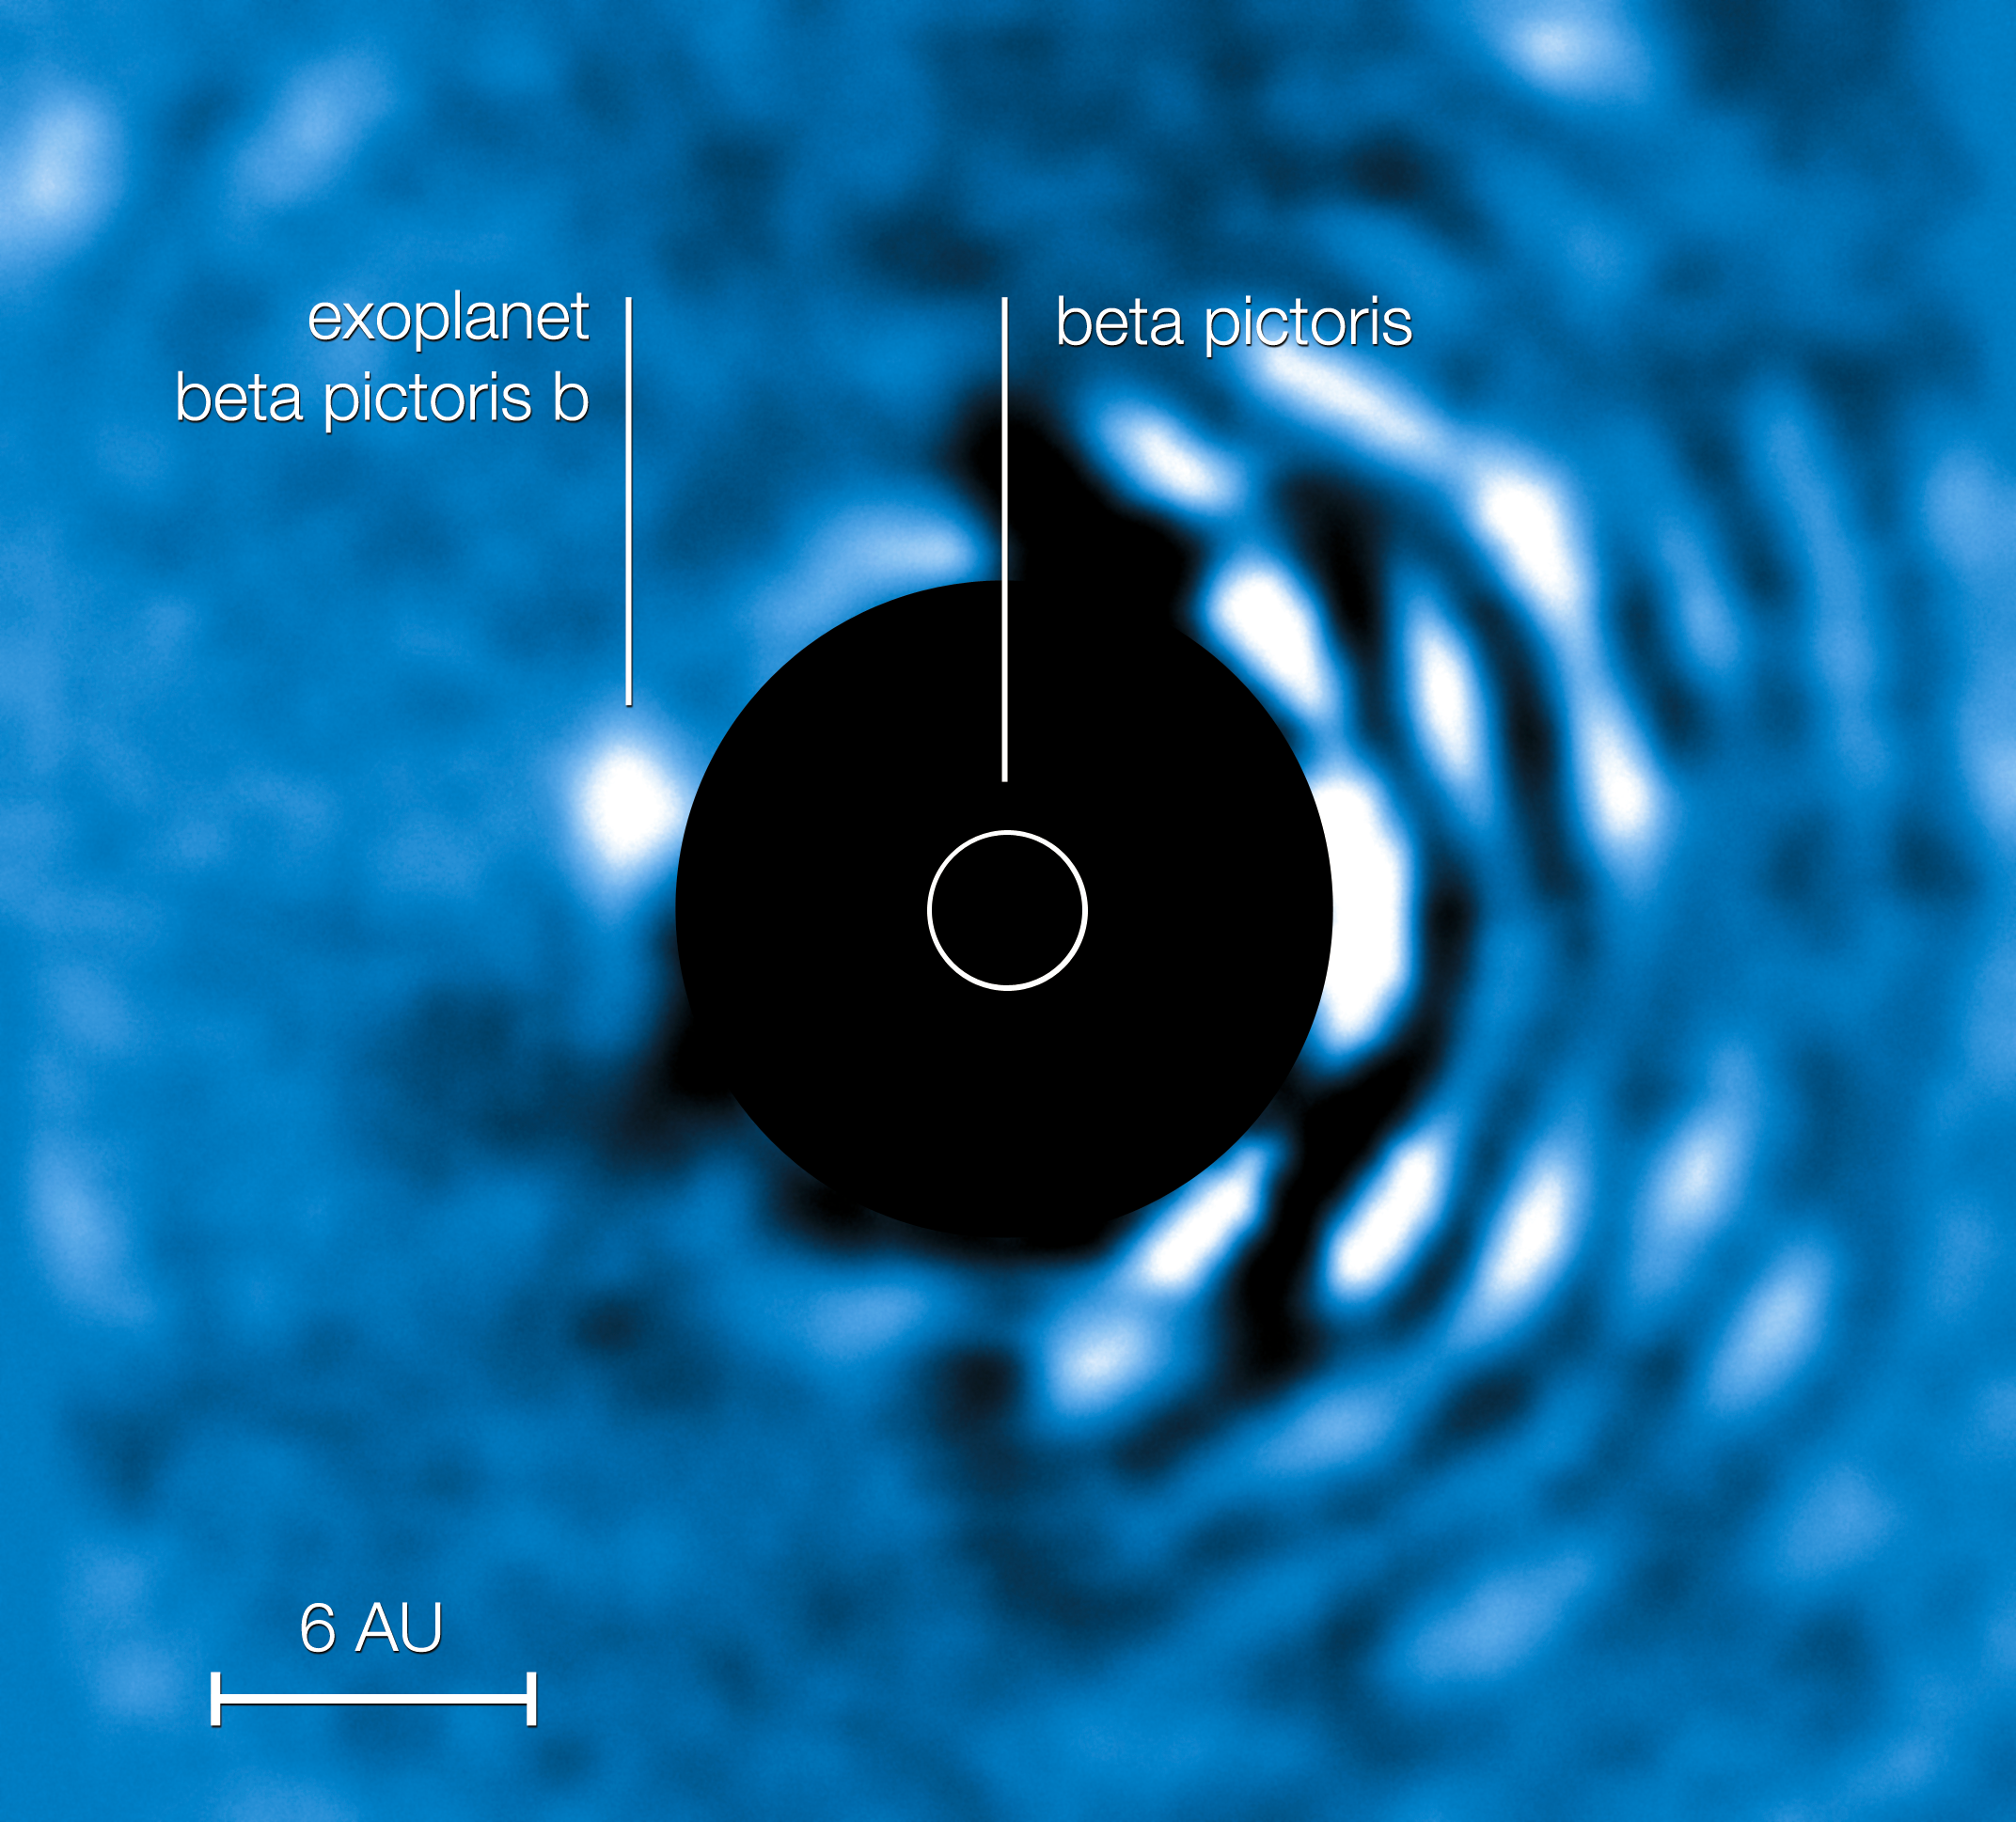

Planet Beta Pictoris seen with the NACO APP (annotated)

The planet Beta Pic b imaged at a wavelength of 4.05 micrometres with the VLT’s NACO instrument using the Apodising Phase Plate (APP) coronagraph on 3 April 2010. The “bad” (bright) side of the image is visible to the right while the central bright regions of the central star (Beta Pictoris) have been masked out to enable the viewer to see clearly the planet to the left of the star. At its current projected position the planet is roughly 6.5 AU away from its host star (1 AU being the distance Earth–Sun). The planet’s mass is estimated to be roughly nine times that of Jupiter.

This view can be compared with the view with NACO without the APP coronagraph (eso1024a).

Credit: ESO